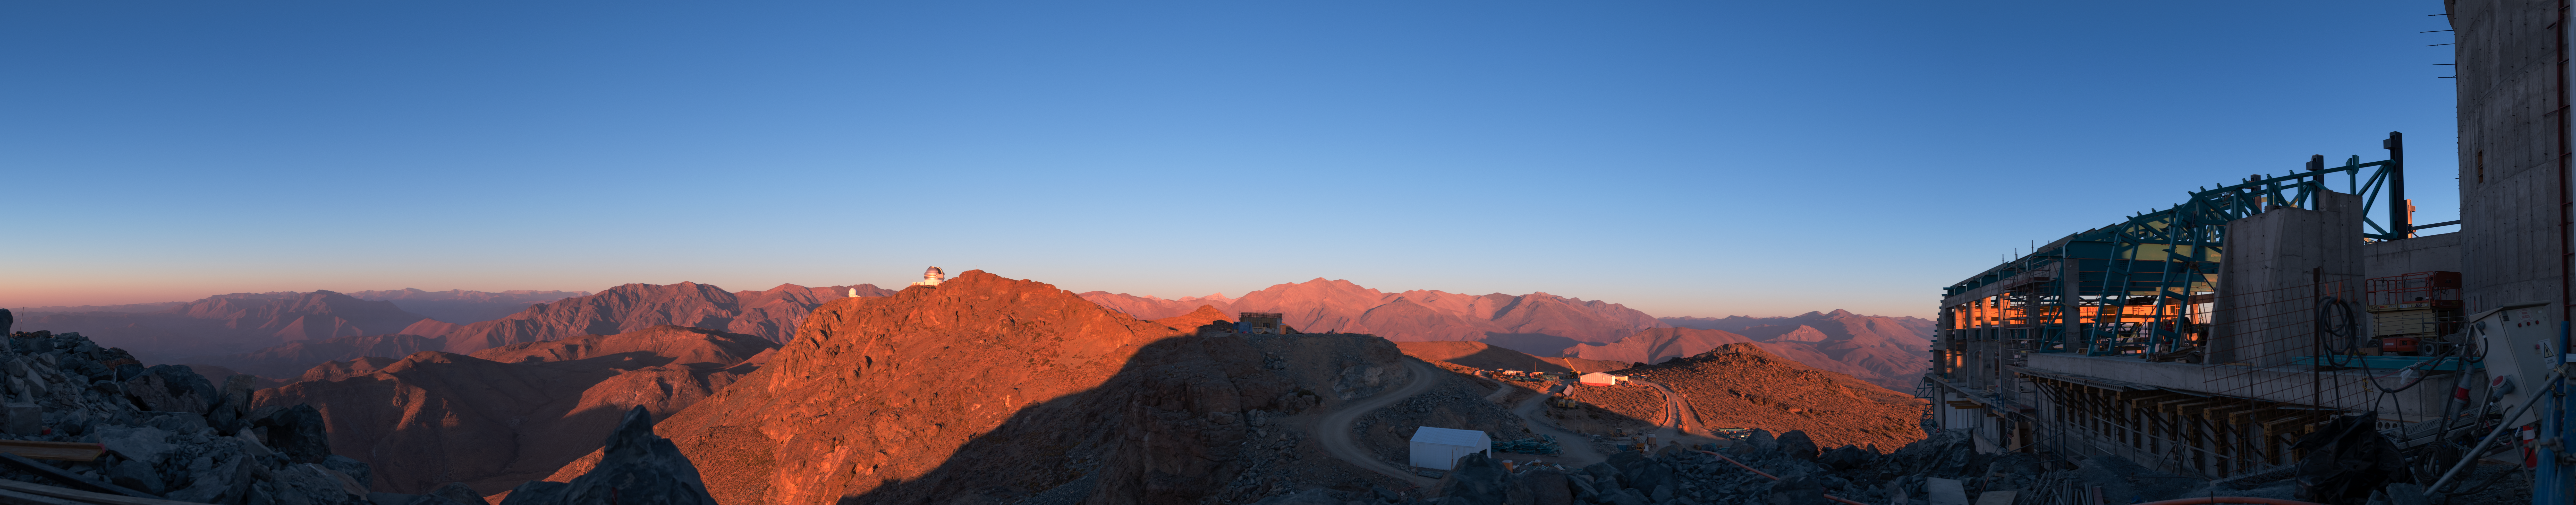

Summit Multimedia Visit 2017

In March 2017 a multimedia team visited Cerro Pachón to document LSST Facility construction. More details are at https://www.lsst.org/news/cerro-pach%C3%B3n-goes-hollywood.

Credit: M. Park/Inigo Films/Rubin Observatory/ NSF/ AURA